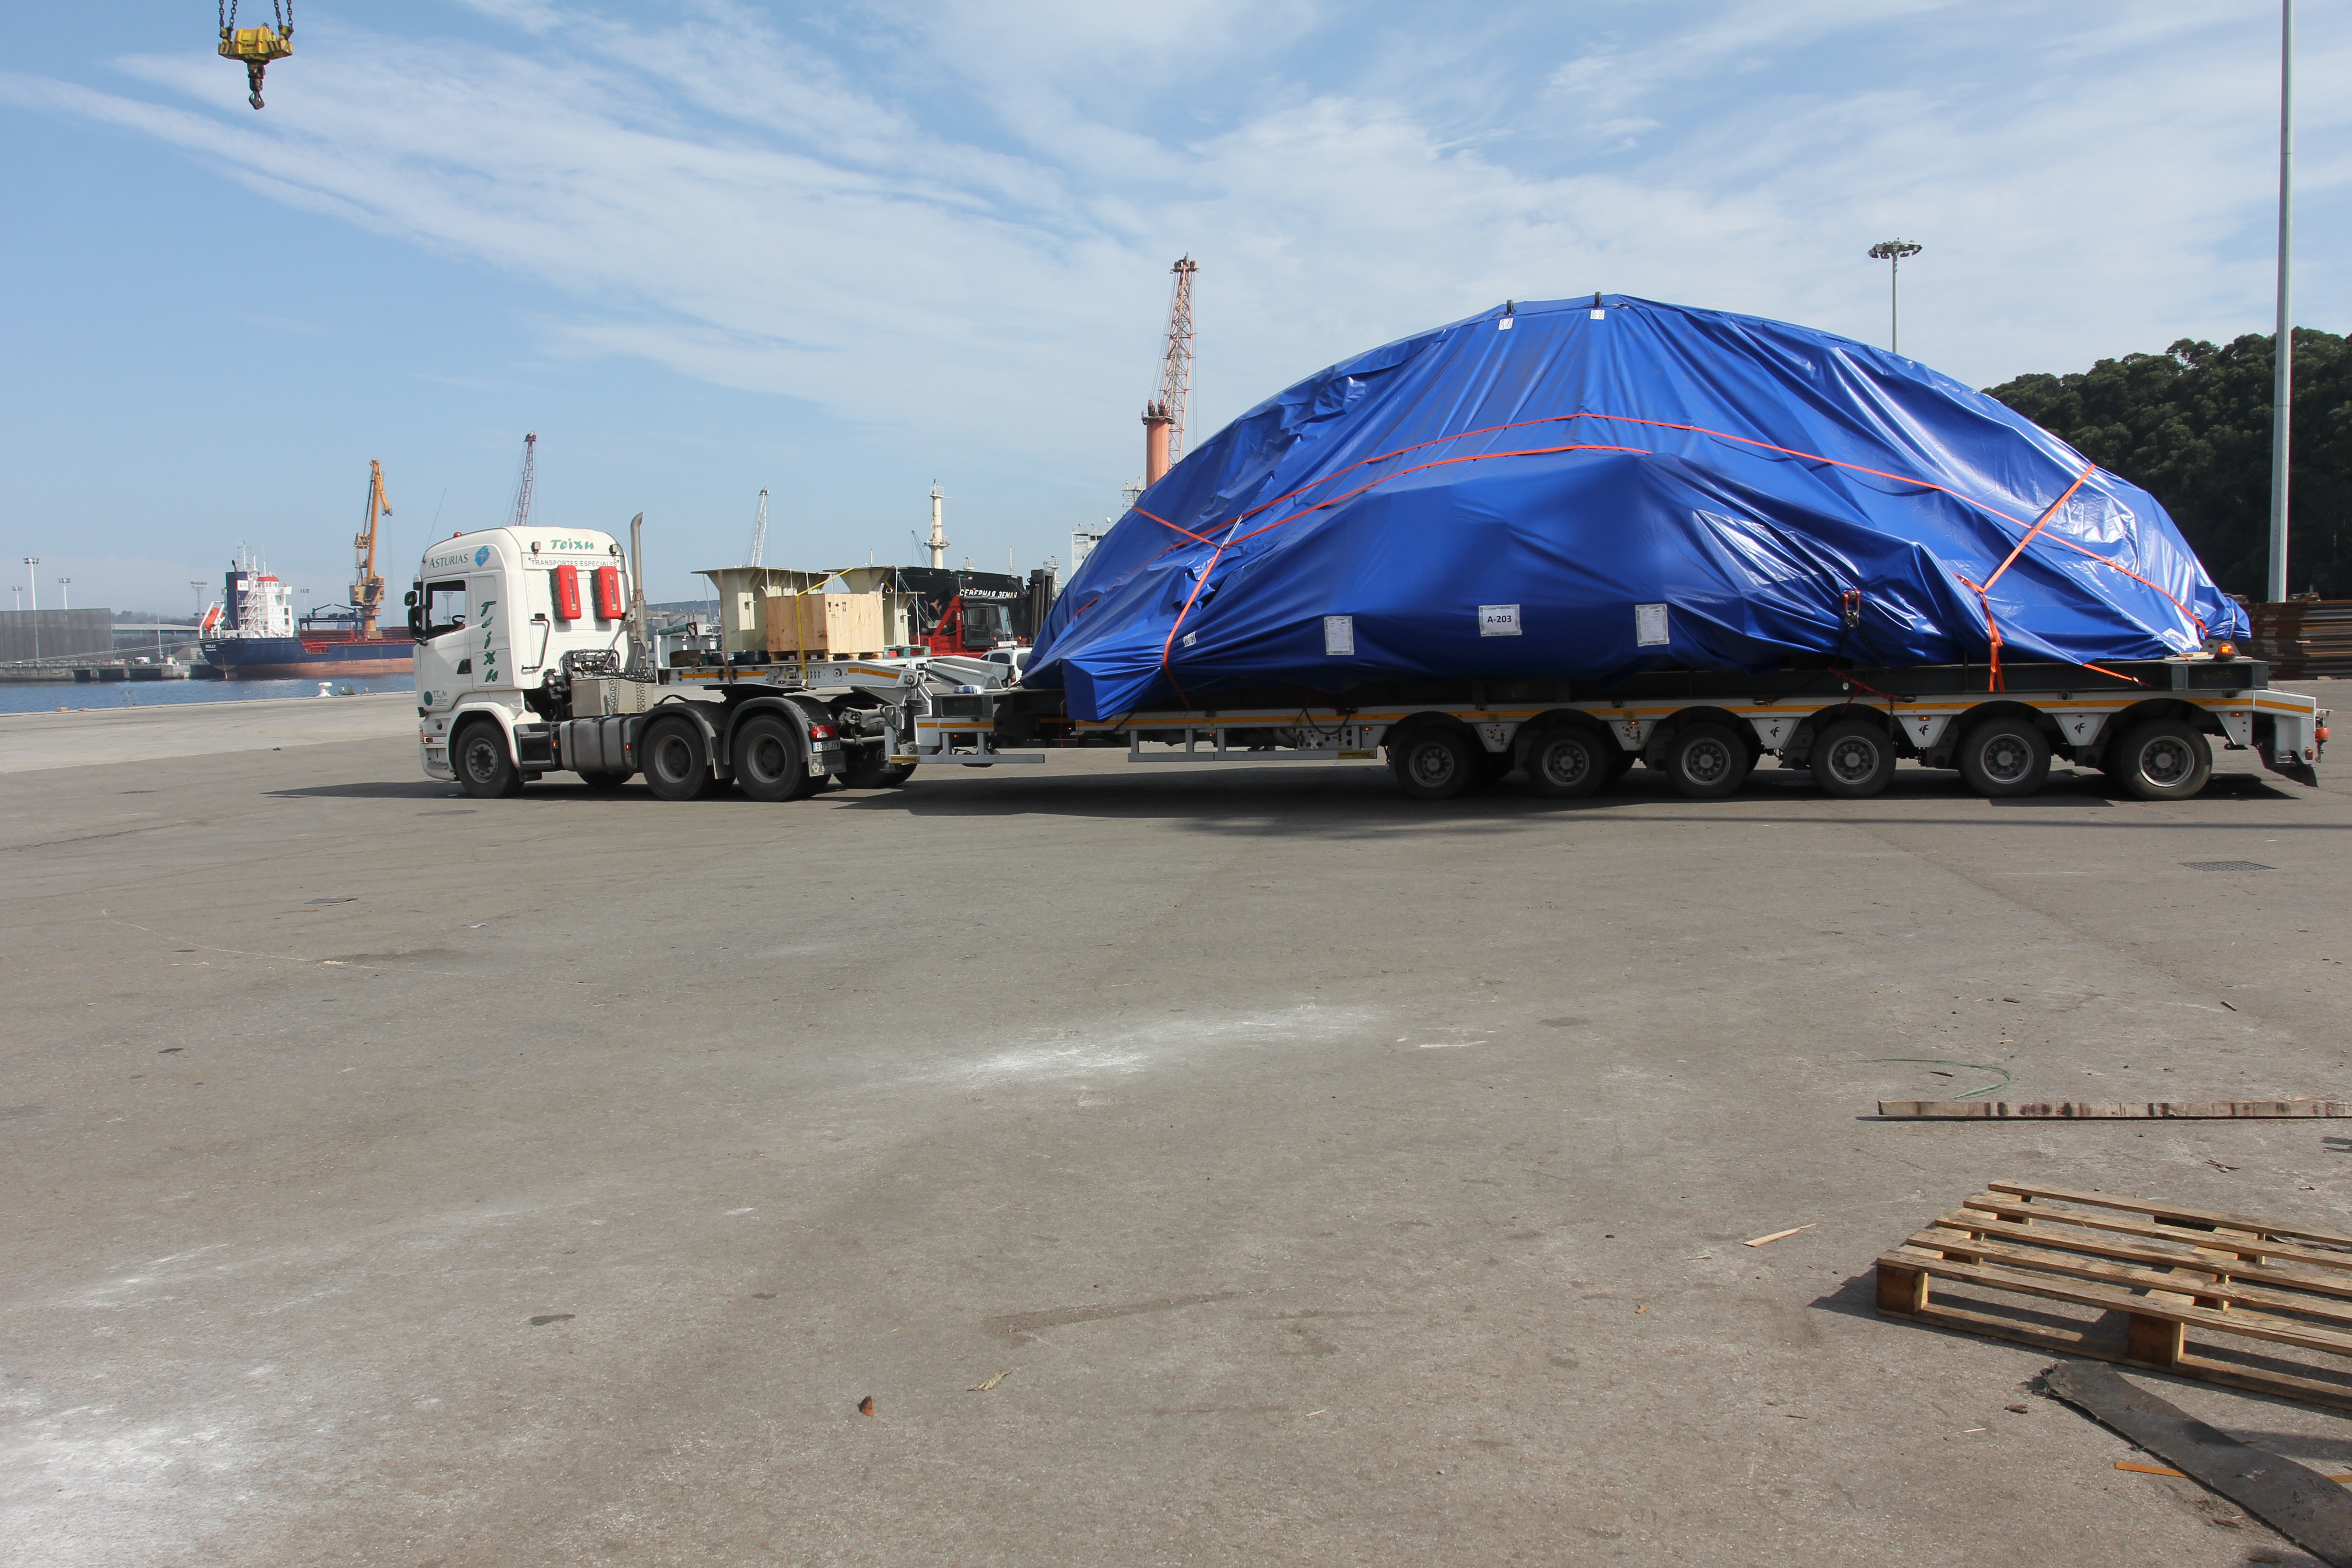

TMA Loading in Spain

The LSST Telescope Mount Assembly (TMA) departed Spain for Chile aboard the vessel Lisa Auerbach on July 26th. The disassembled, marine-wrapped pieces of the TMA, were loaded without damage despite the challenge presented by their unusual sizes and shapes.

Credit: Rubin Observatory/NSF/AURA